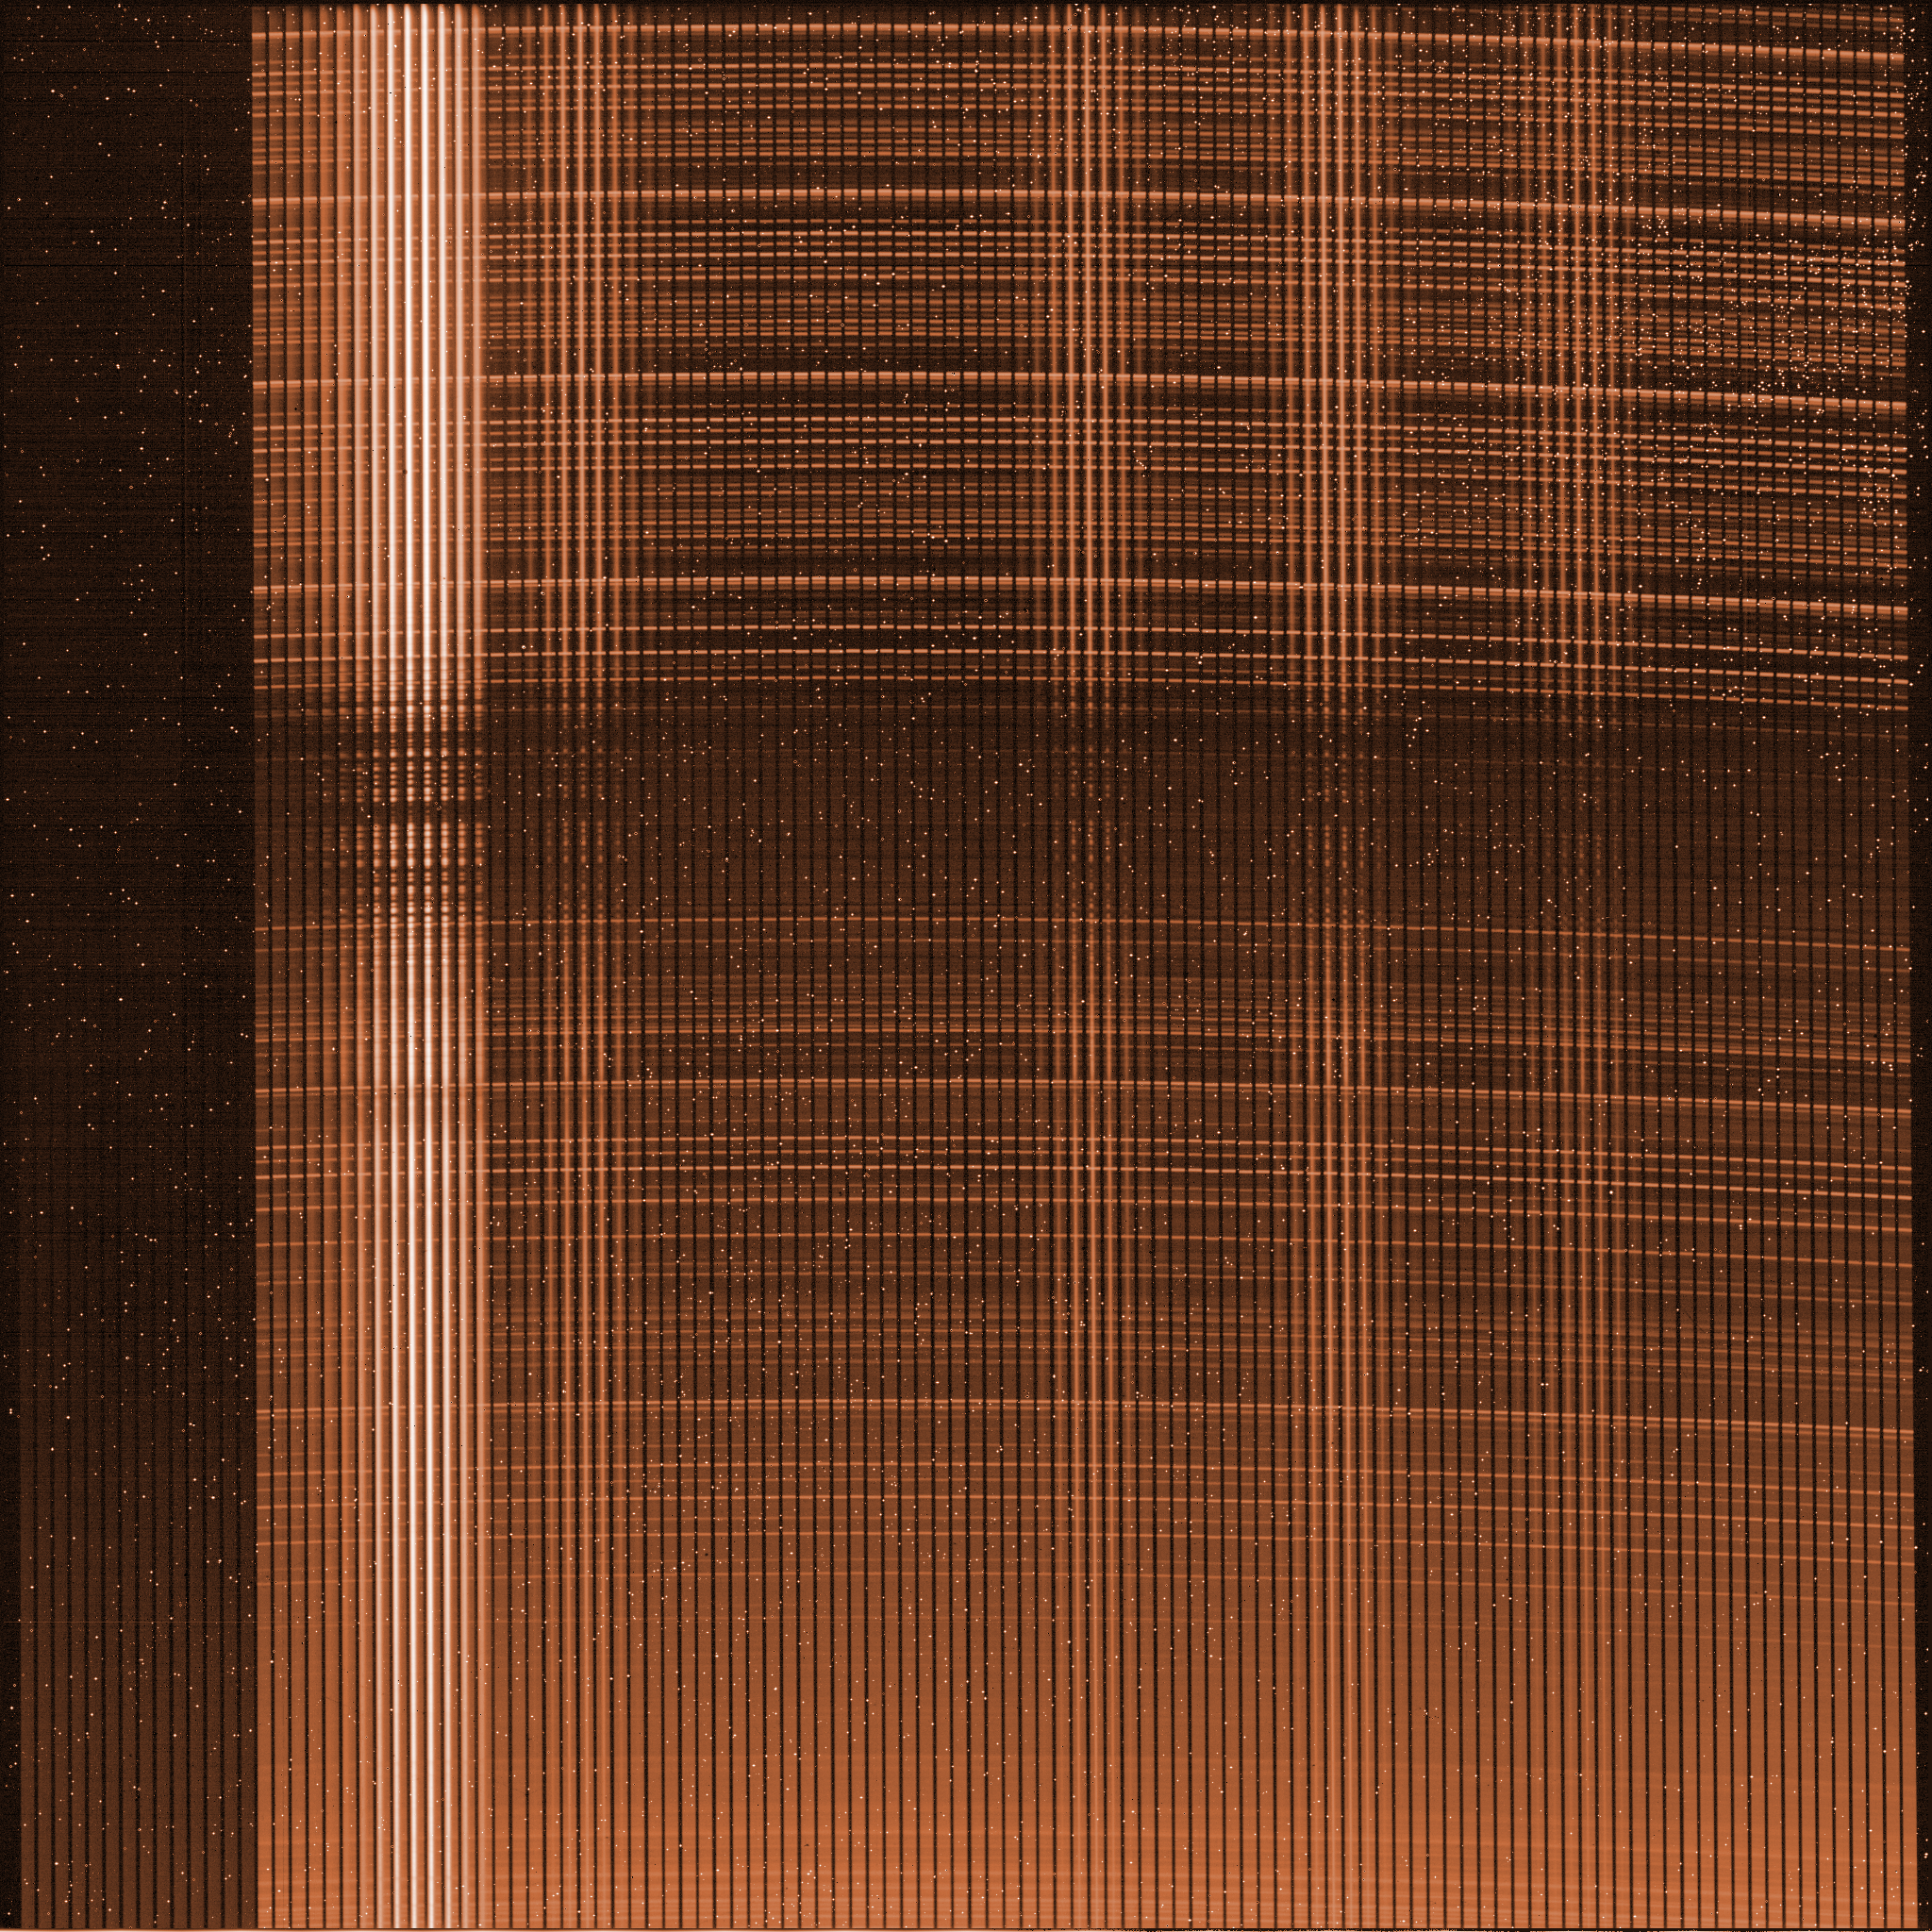

Raw image from a KMOS detector

On the tip of each of KMOS’ 24 arms, a small optical device splits the image in 14 slices of 14 pixels each. These slices are aligned on the entrance of one of the 3 spectrograph, which disperses the light in wavelength, forming spectra of each of the original pixels, as seen on this raw image from one of the three detectors in K-MOS. A software pipeline process these images, and re-organize all the spectra in such way that the astronomer can analyze the full spectra of the 24 independent objects on which the arms were positioned.

Credit: ESO